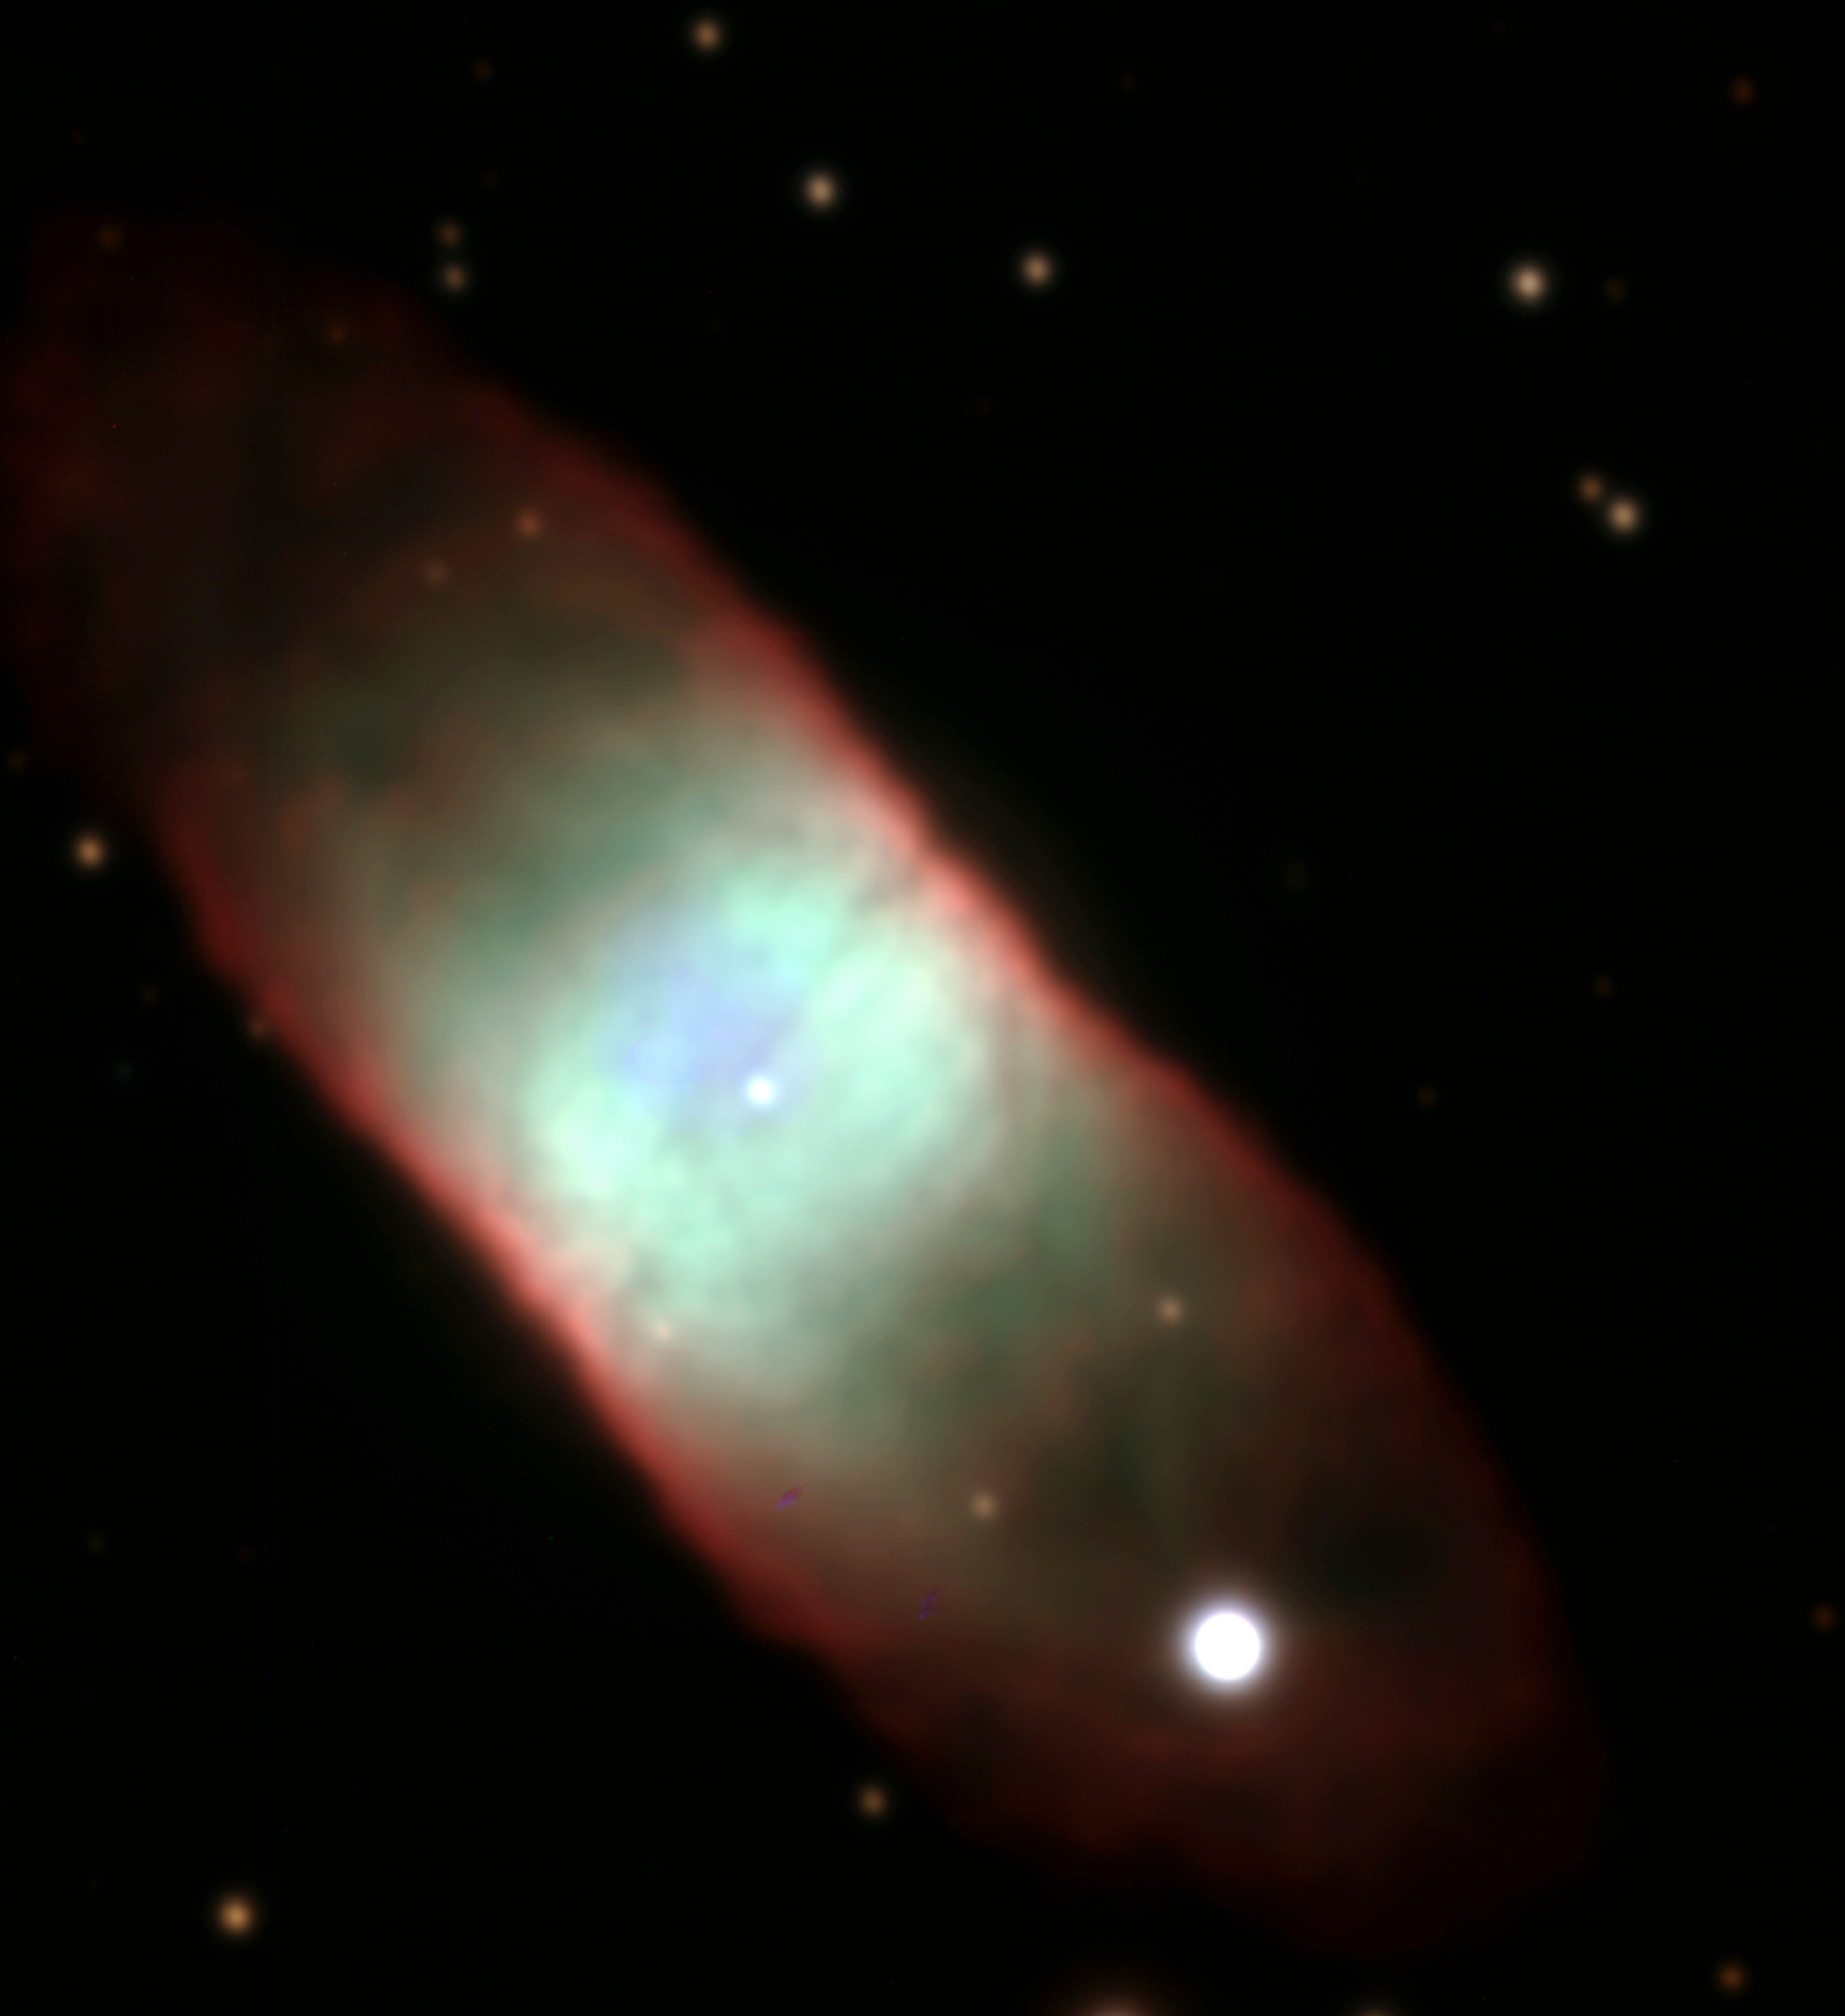

The VLT images a "rectangular" planetary nebula

IC 4406 is a planetary nebula with an unusual, almost "rectangular" shape. It is located in the southern constellation Lupus (the Wolf). The distance is somewhat uncertain, possibly around 5,000 light-years. Like the Butterfly Nebula (cf. VLT UT1 First Light Photo No. 4), IC 4406 belongs to the class of bipolar nebulae. However, the dark and dusty central band (the "disc-like structure") is less pronounced in this object and the internal structure is more uniform. The different colours correspond to regions of different composition and physical properties.

This is a combination of two 5-min B (blue) exposures (seeing 0.95 arcsec), two 5-min V (green-yellow) exposures (0.90 arcsec), and one 5-min and two 2-min R (red) exposures (0.70 to 0.90 arcsec) with the VLT Test Camera. Individual frames were flat-fielded and cleaned for cosmics before colour combination; there was no further image processing. The field measures 1.5 x 1.5 arcmin. North is to the upper right; East is to the upper left.

Credit: ESO